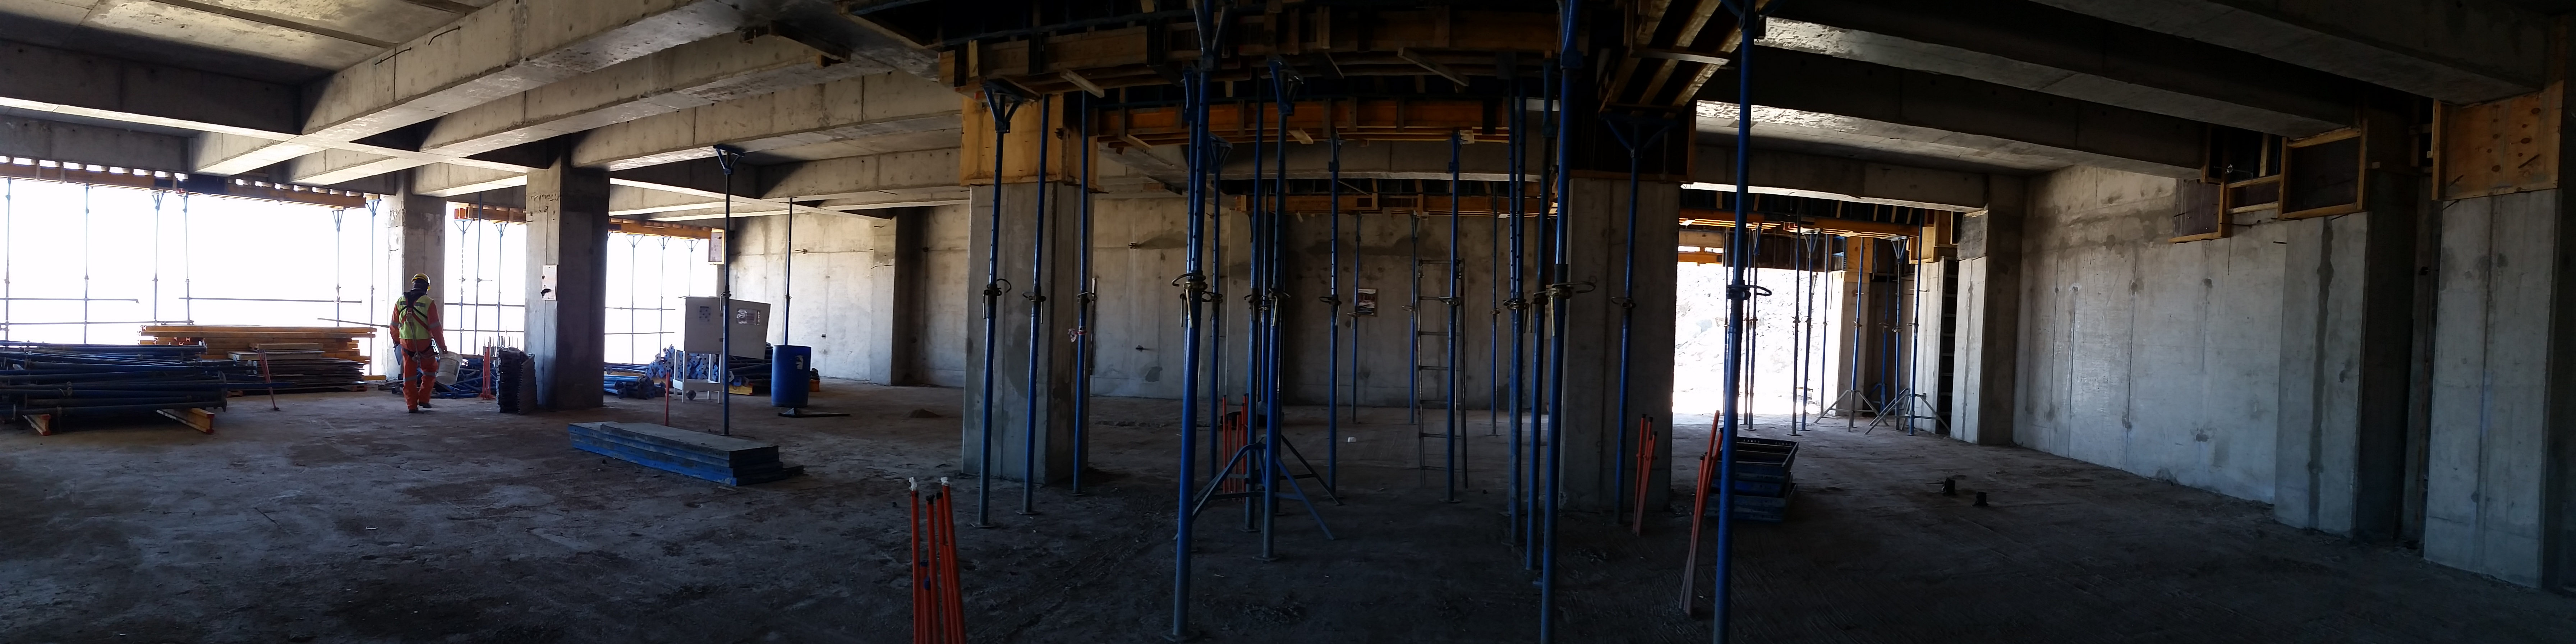

Second level

View in the second level

Credit: Rubin Observatory/NSF/AURA